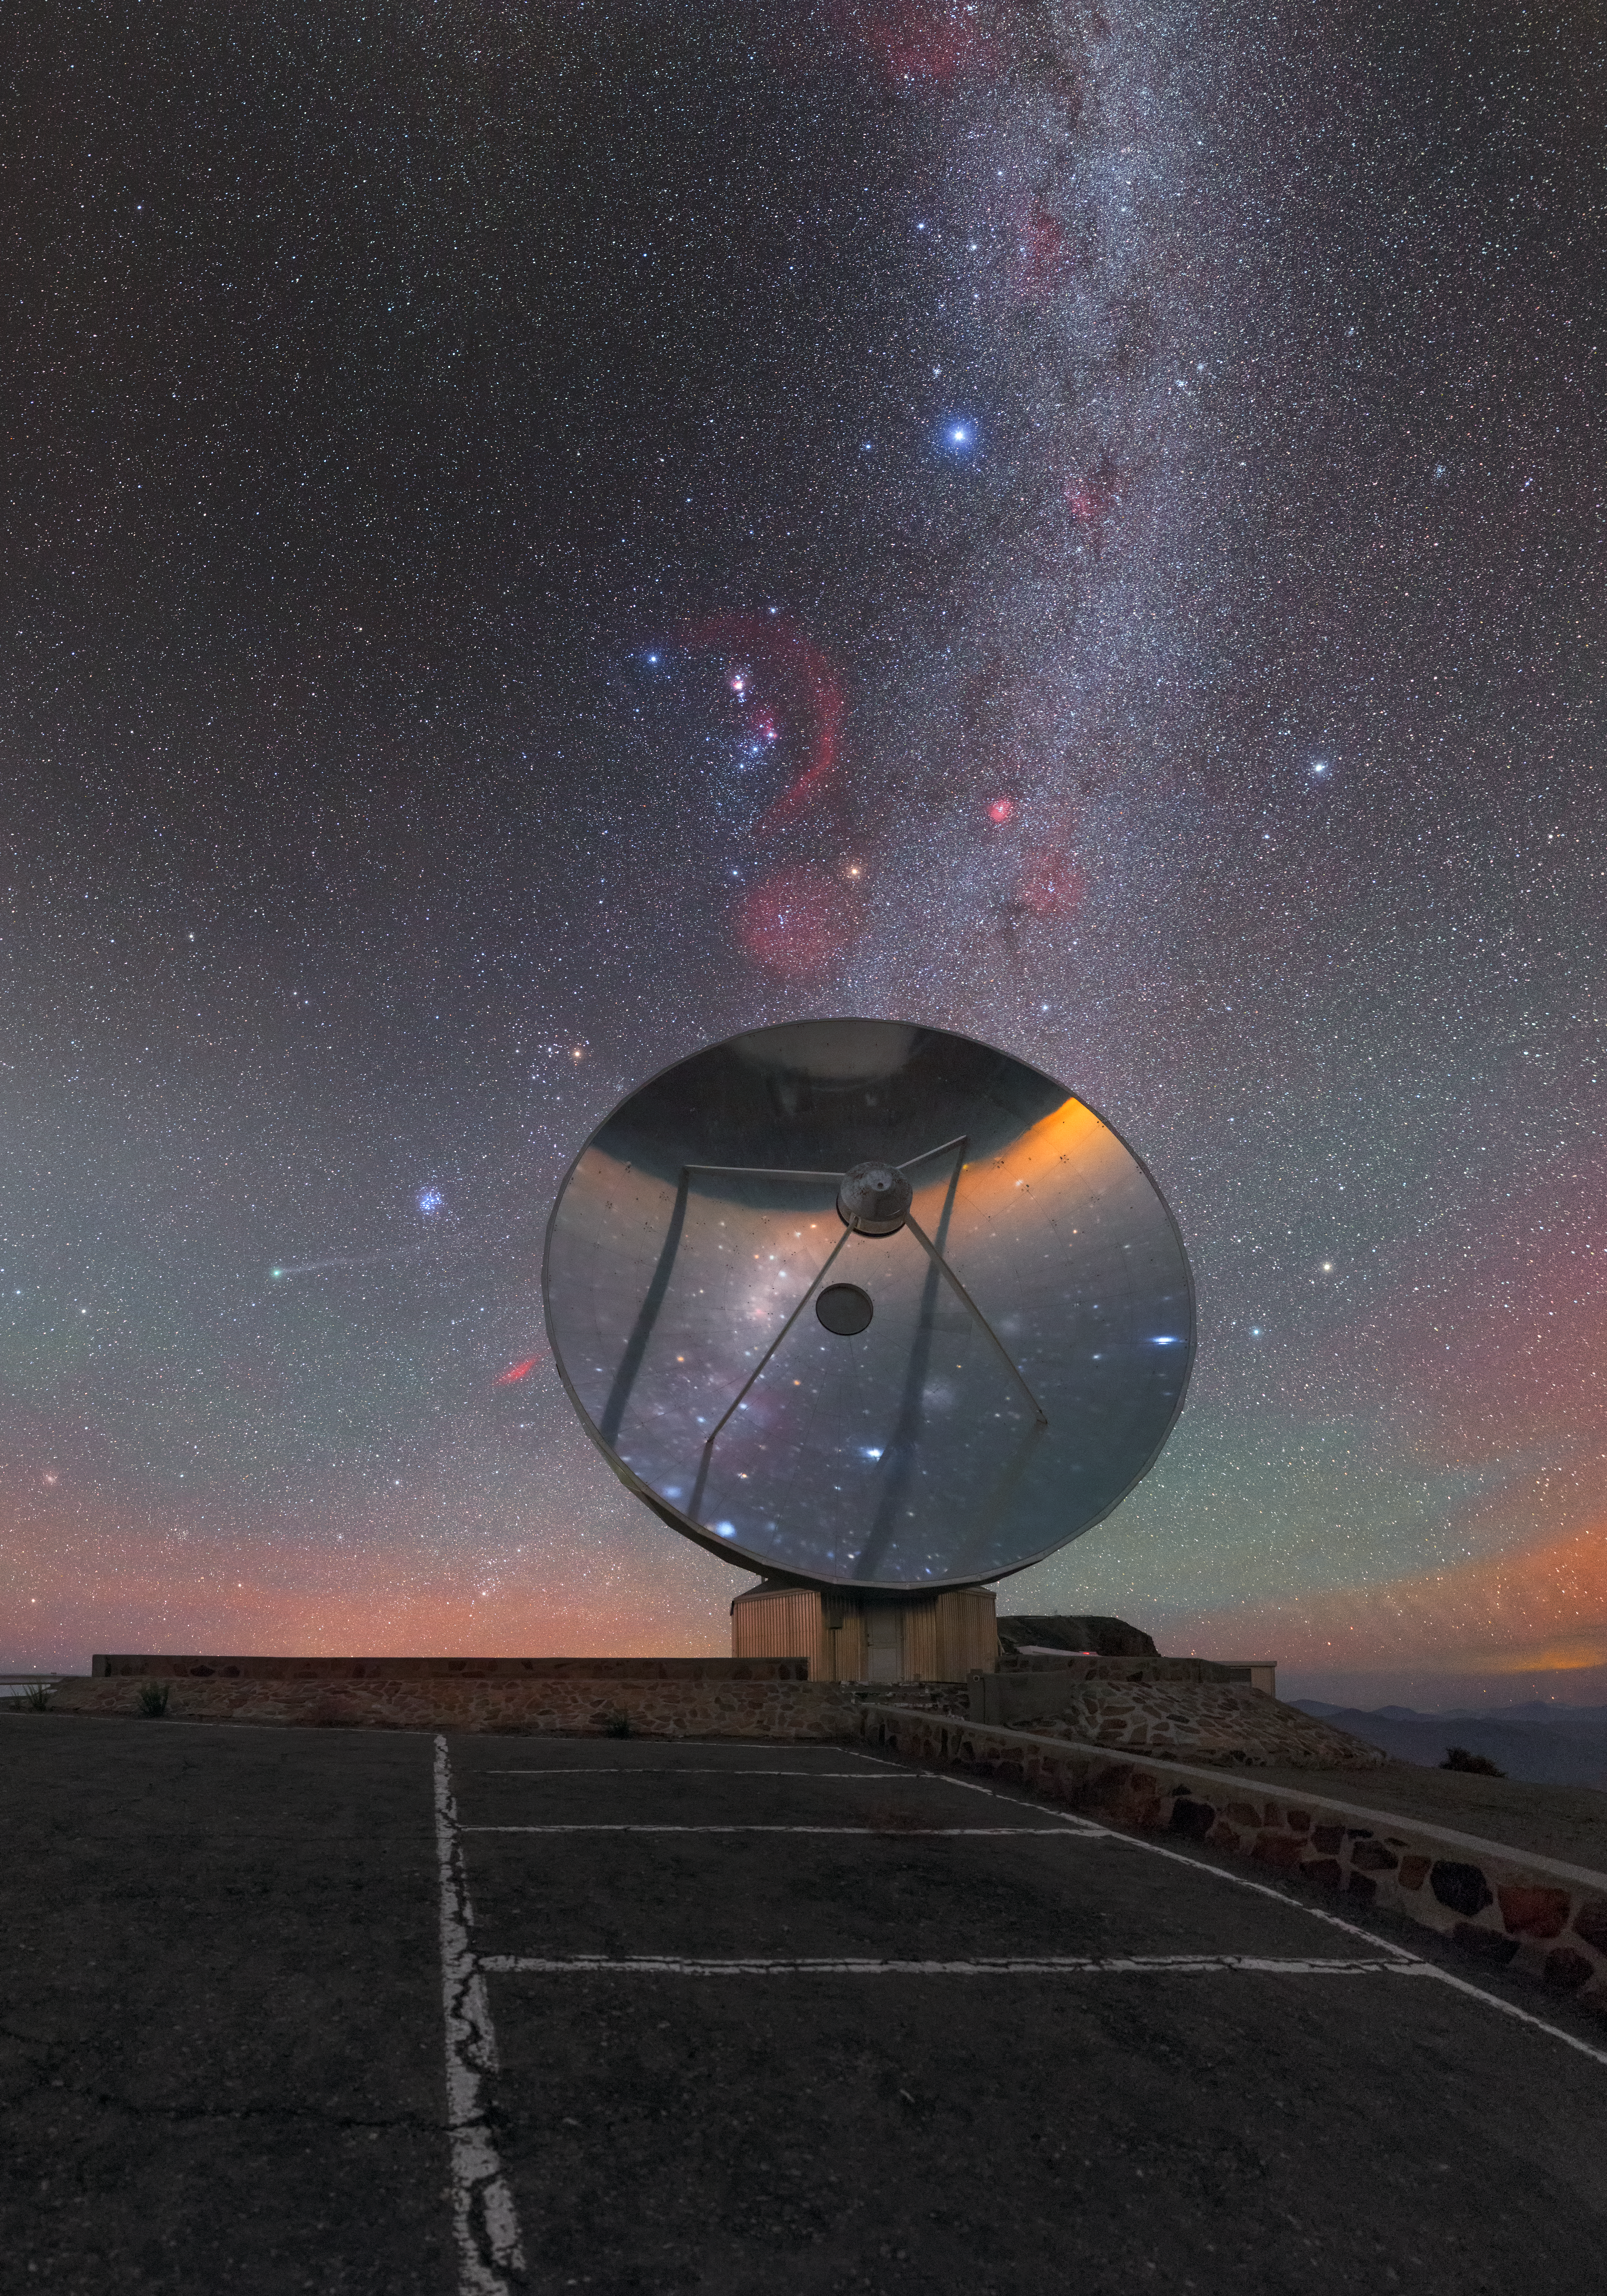

A lonely little telescope

This once-busy eye on the sky now gazes wistfully into the heavens from its mountaintop home. Located at ESO’s La Silla Observatory in Chile’s Atacama Desert, this is the dish of the now-retired Swedish-ESO Submillimetre Telescope (or SEST for short).

The SEST was decommissioned in 2003 to make way for the Atacama Pathfinder Experiment telescope (APEX) and the Atacama Large Millimeter/submillimeter Array (ALMA), both of which sit on the Chajnantor plateau in Chile’s Atacama region (as their names suggest). In its day, the SEST was the largest sub-millimetre telescope in the southern hemisphere; it notably broke new ground in the study of some of the coldest regions in the Milky Way, where stars are just beginning to form from cosmic gas and dust.

The bright streak of the Milky Way rises above the SEST in this image. Within this river of light one can, poetically, see some of the huge star formation regions that the telescope helped us to understand. In fact, one can see in this single image almost the whole of the Milky Way visible from this location — part of it in the sky above, and part reflected off the shiny surface of the telescope dish.

This striking frame includes so many beautiful night sky objects that it justifies a whole new annotated version of this photograph — simply click here to see the locations of everything from the bright stars Sirius and Procyon to the Orion Nebula, the Cone Nebula, the atmospheric and cosmic phenomena of airglow and zodiacal light, Comet Lovejoy, and more.

The image was captured by ESO Photo Ambassador Petr Horálek.

Credit: ESO